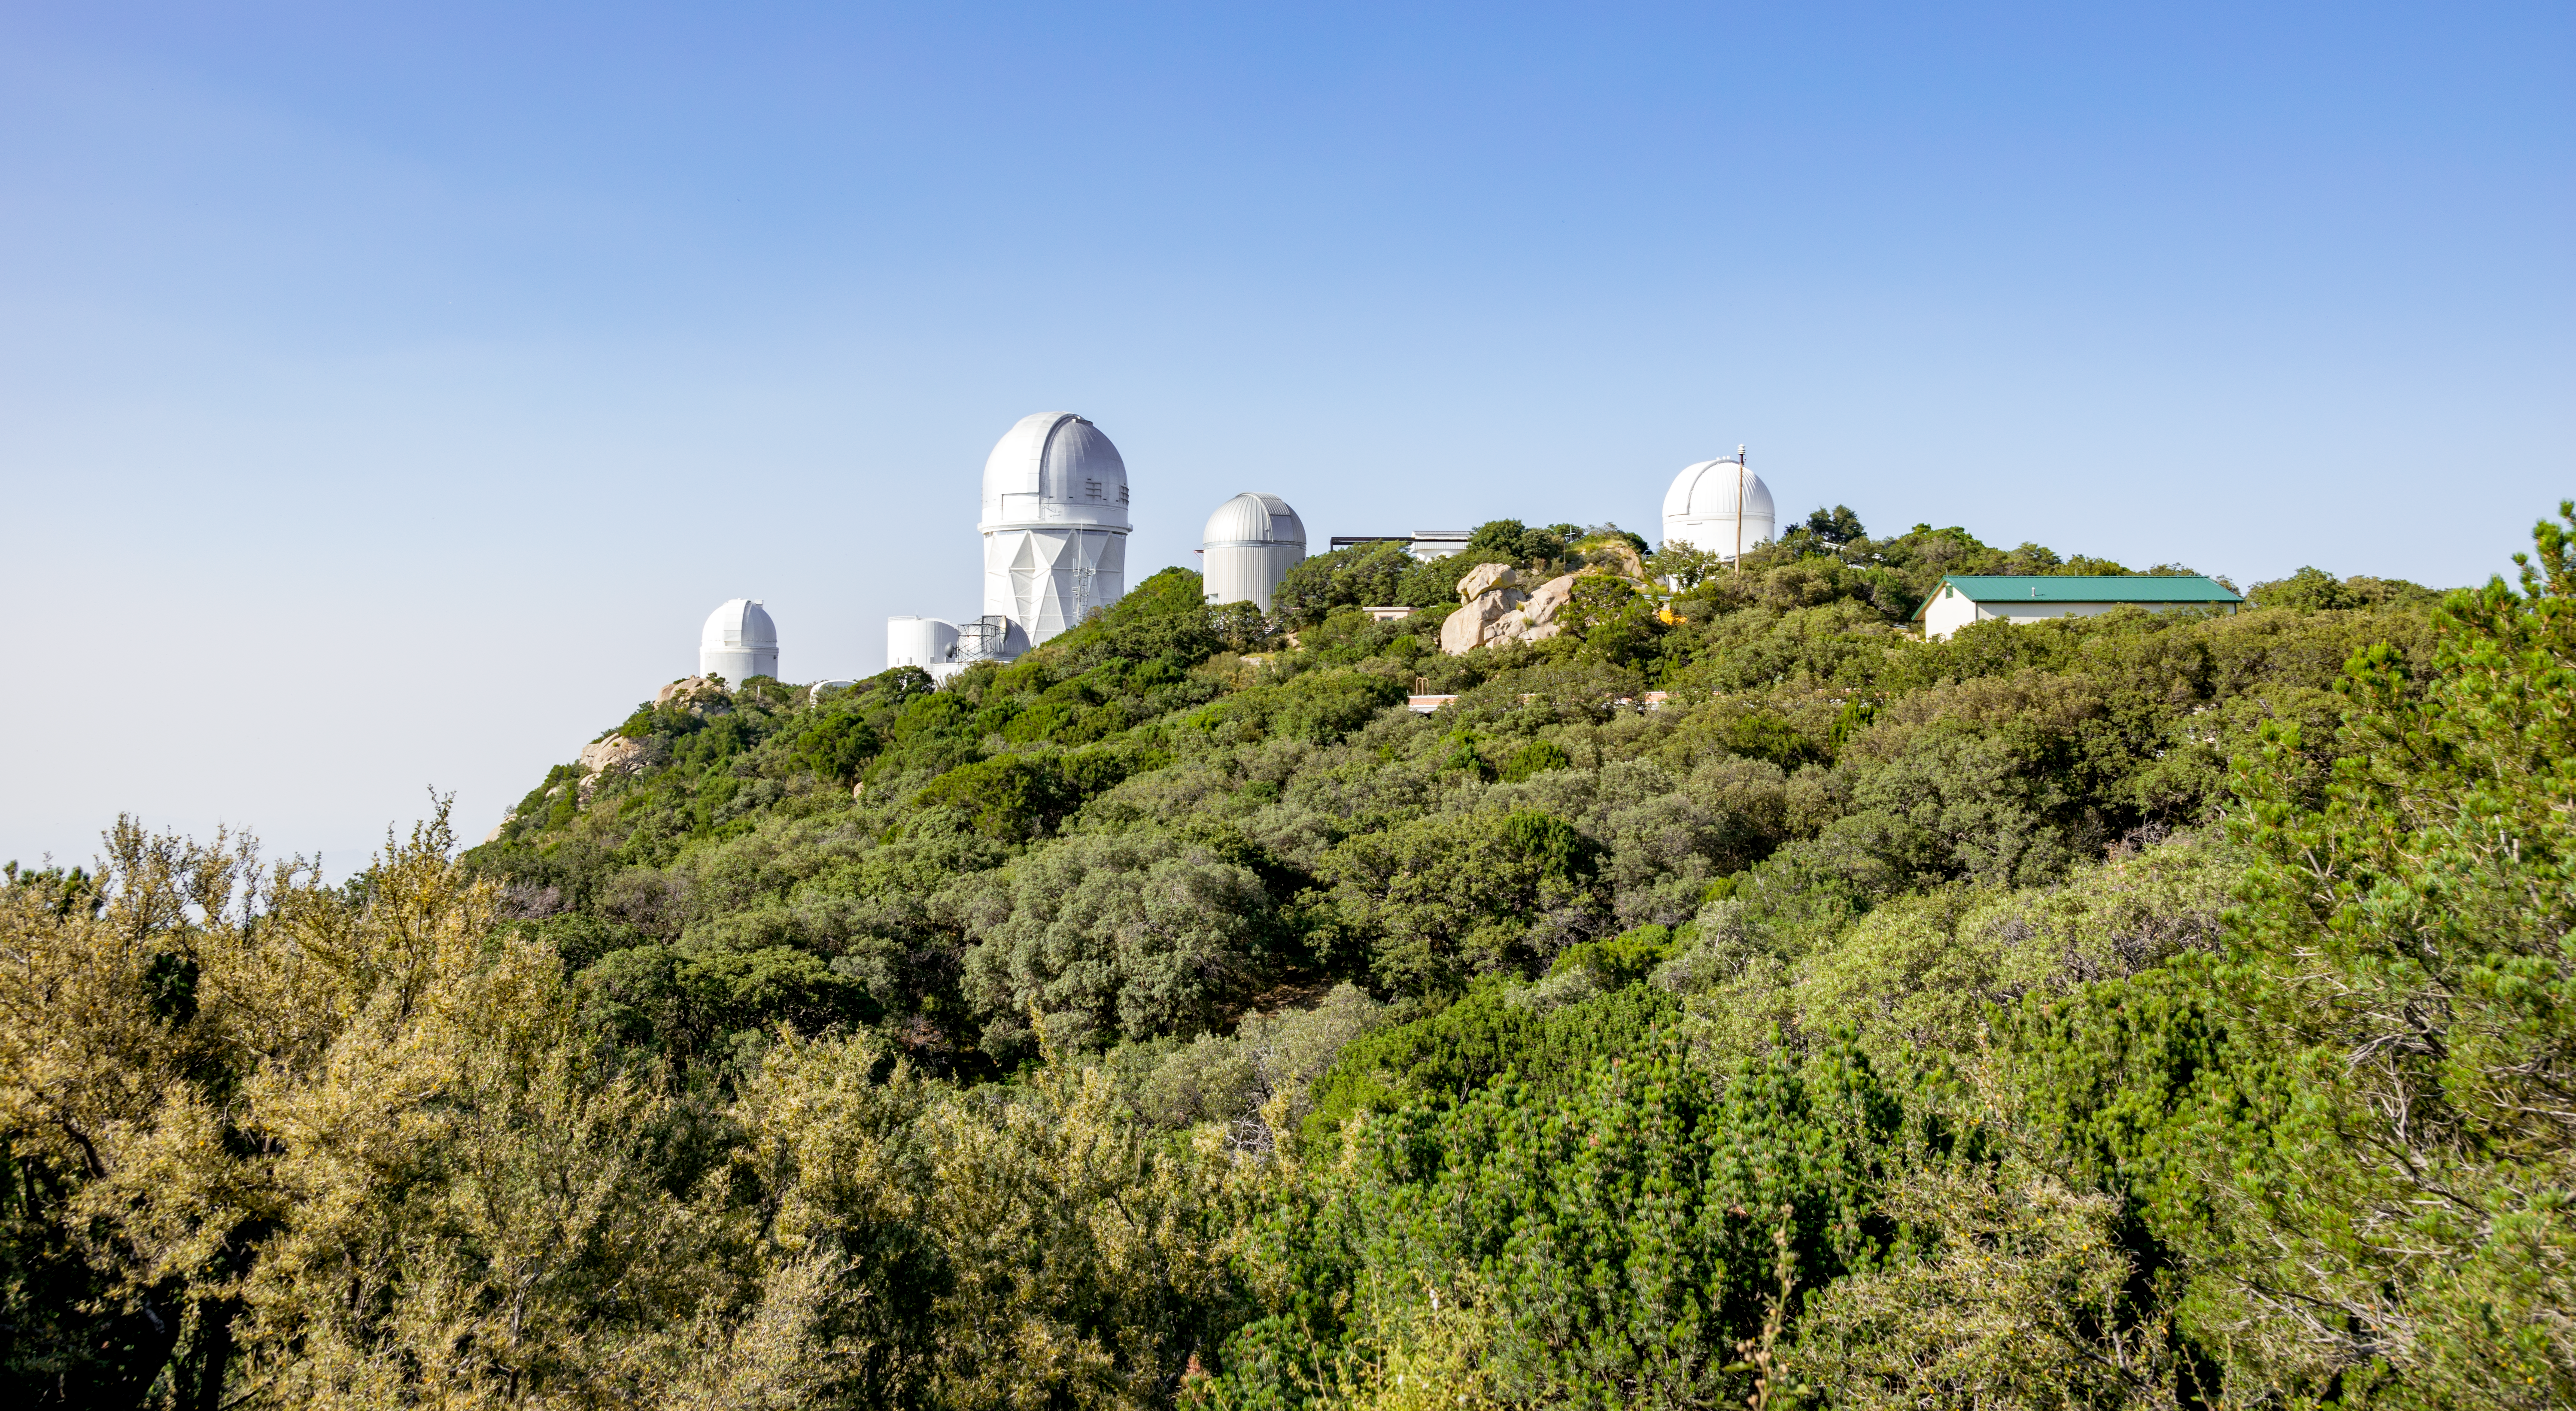

A lush Kitt Peak National Observatory

An unusually green day at Kitt Peak National Observatory, probably thanks to a monsoon. The tallest building center left is the Nicholas U. Mayall 4-meter Telescope.

Credit: NOIRLab/AURA/NSF